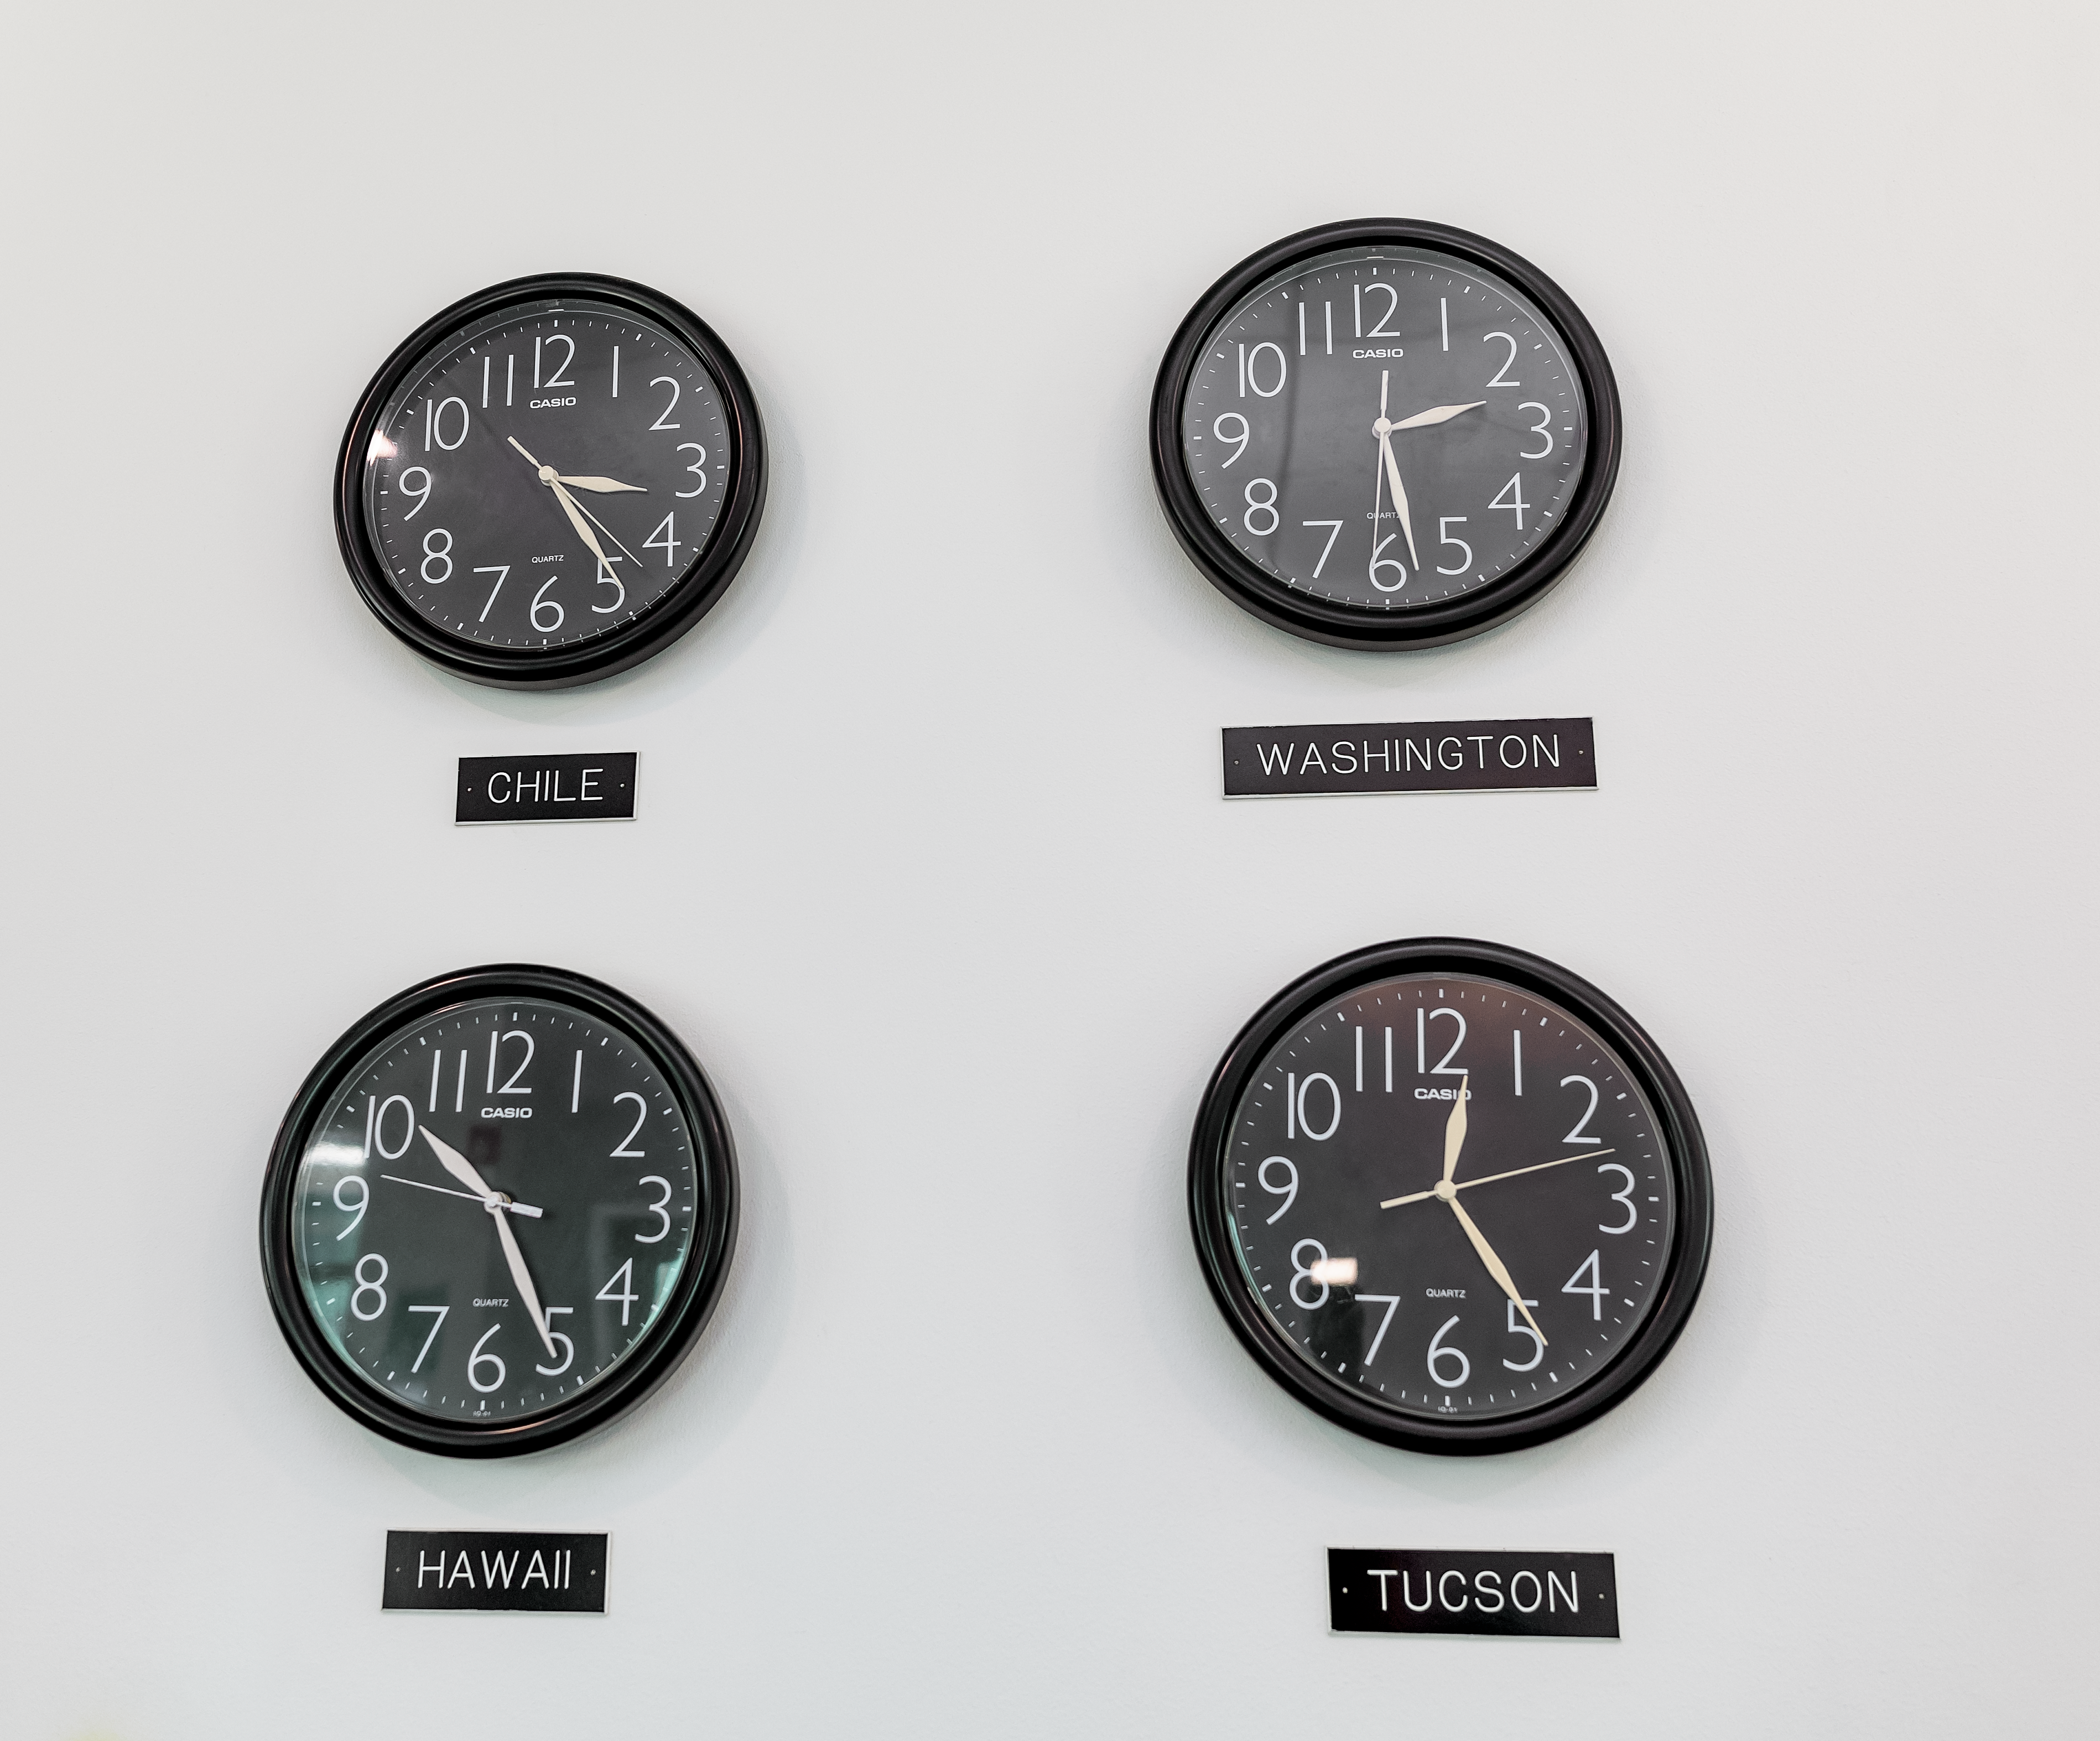

NOIRLab Times

Four clocks displaying a number of different timezones for NOIRLab: Chile, Washington, Hawai‘i, and Tucson.

Credit: NOIRLab/NSF/AURA/T. Slovinský